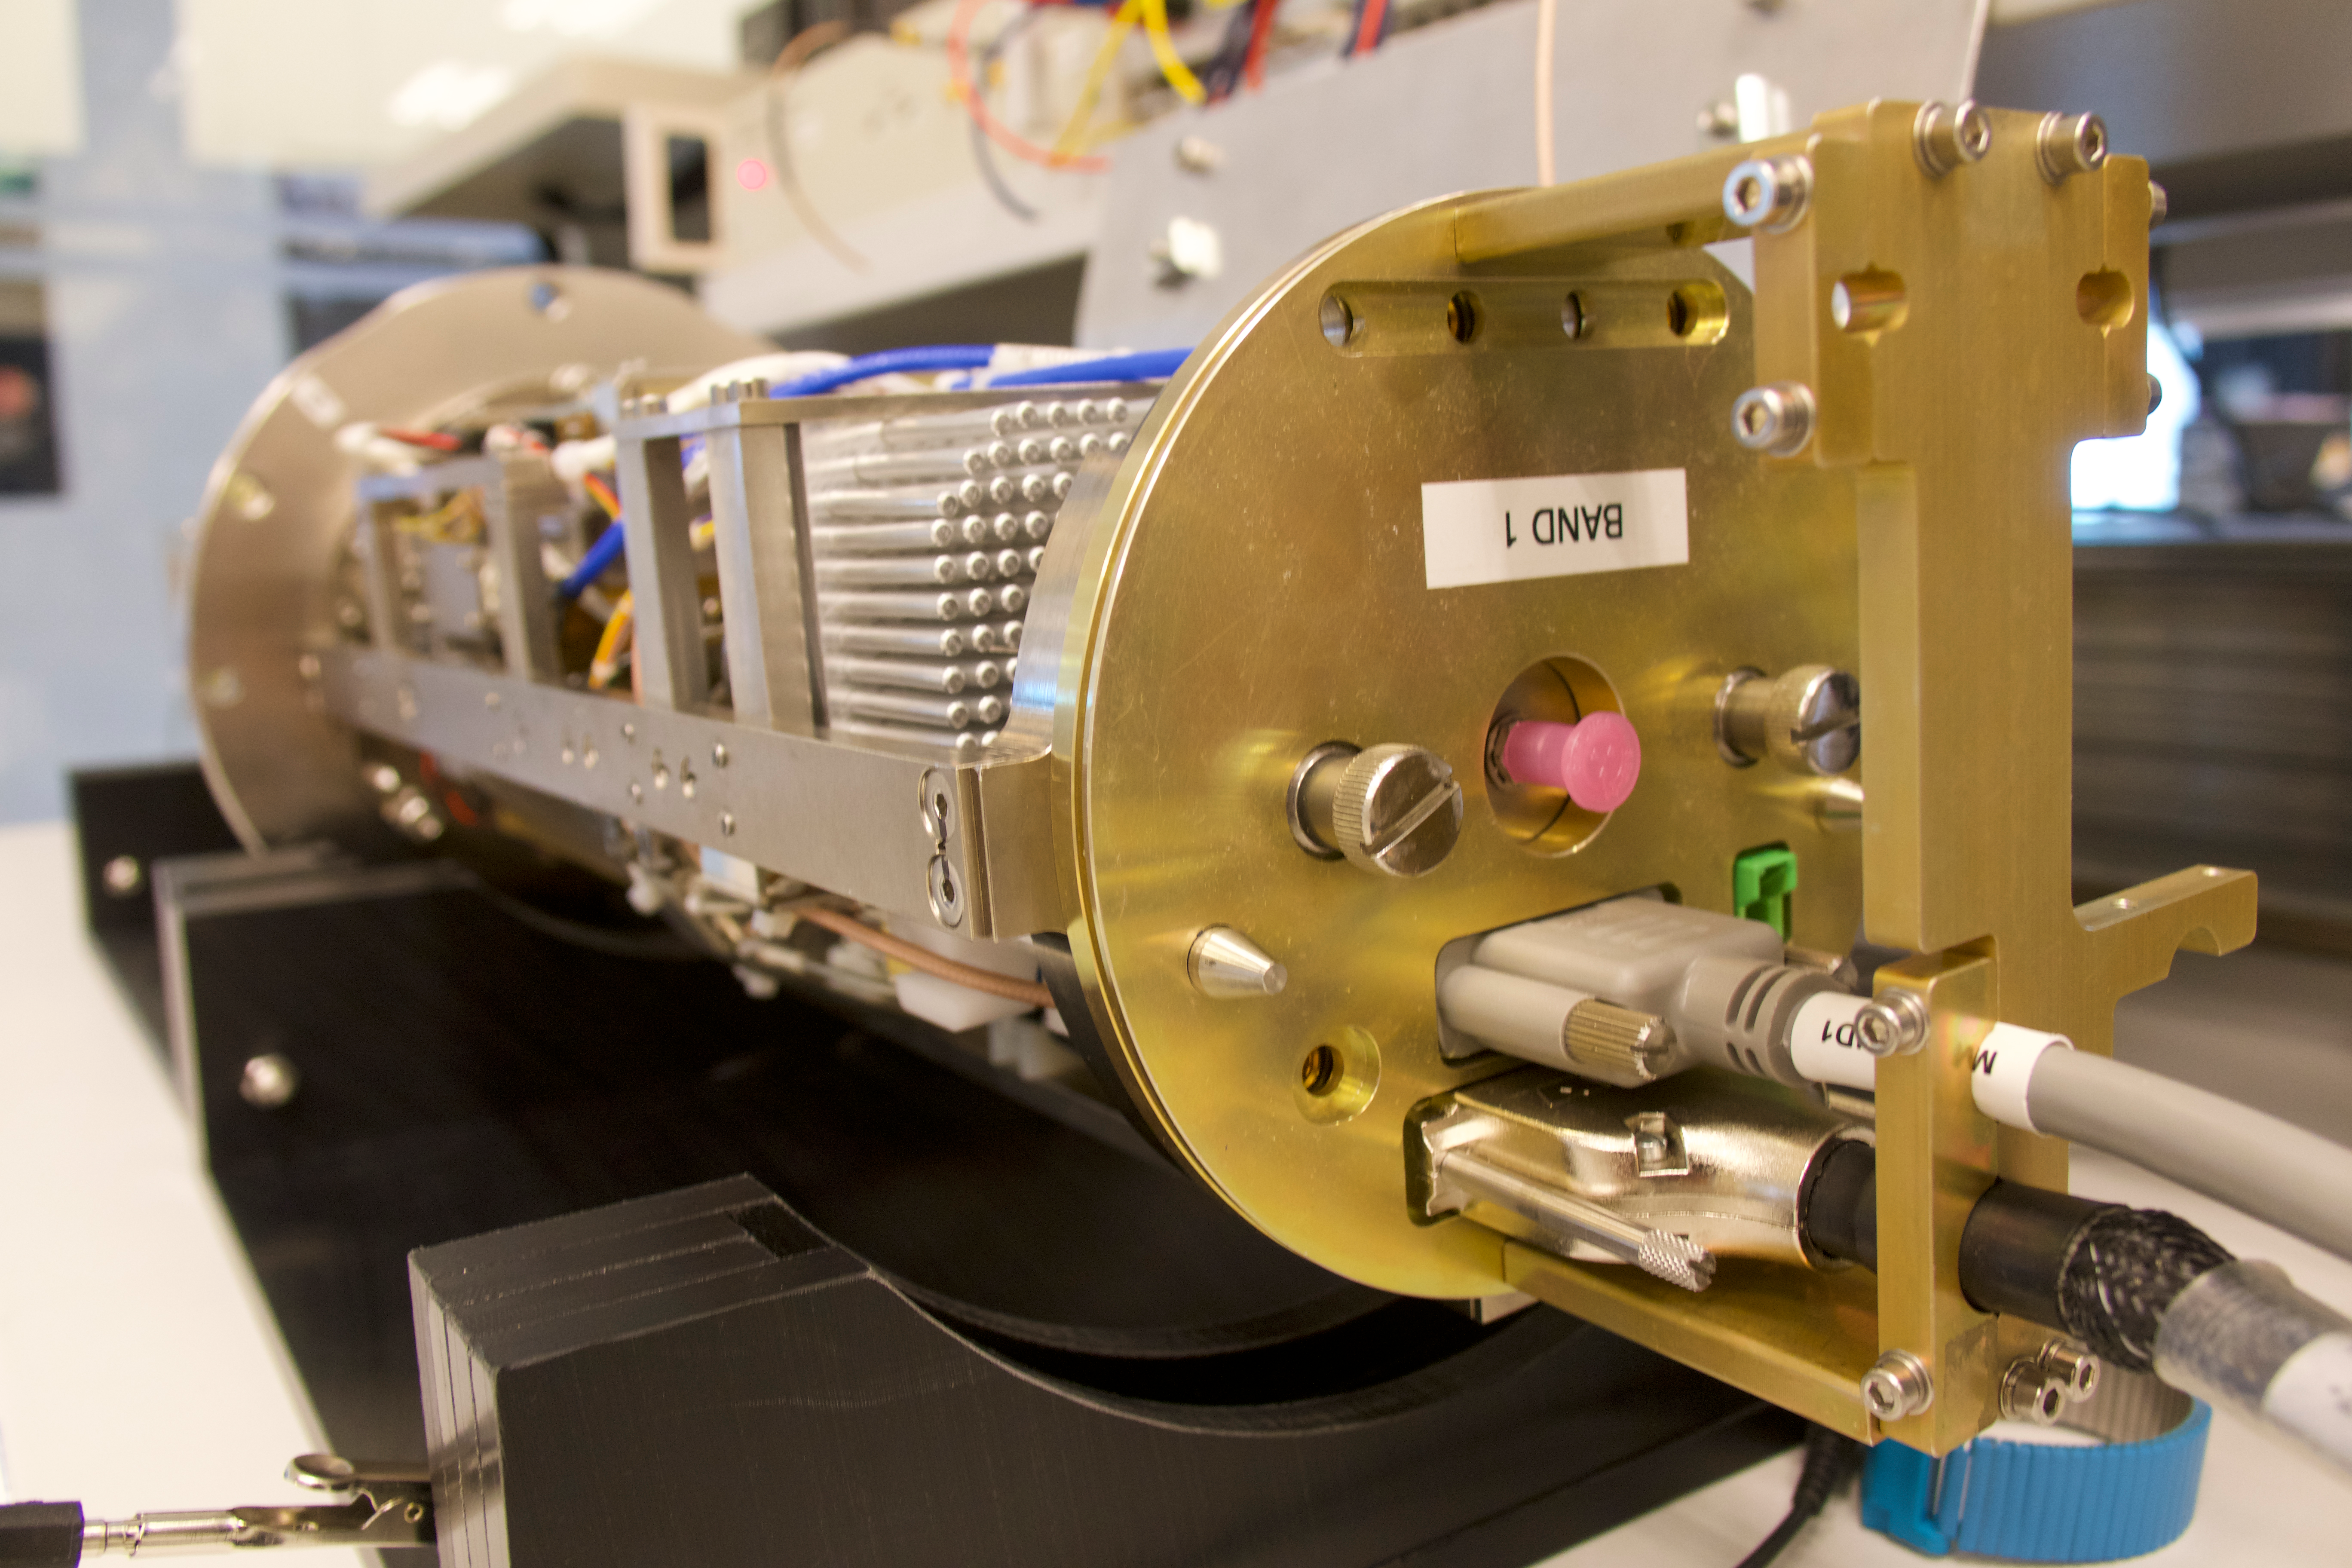

This picture shows one of the receiver cartridges

This picture shows one of the receiver cartridges built for ALMA. Extremely weak signals from space are collected by the ALMA antennas and focused onto the receivers, which transform the faint radiation into an electrical signal.

Credit: ESO